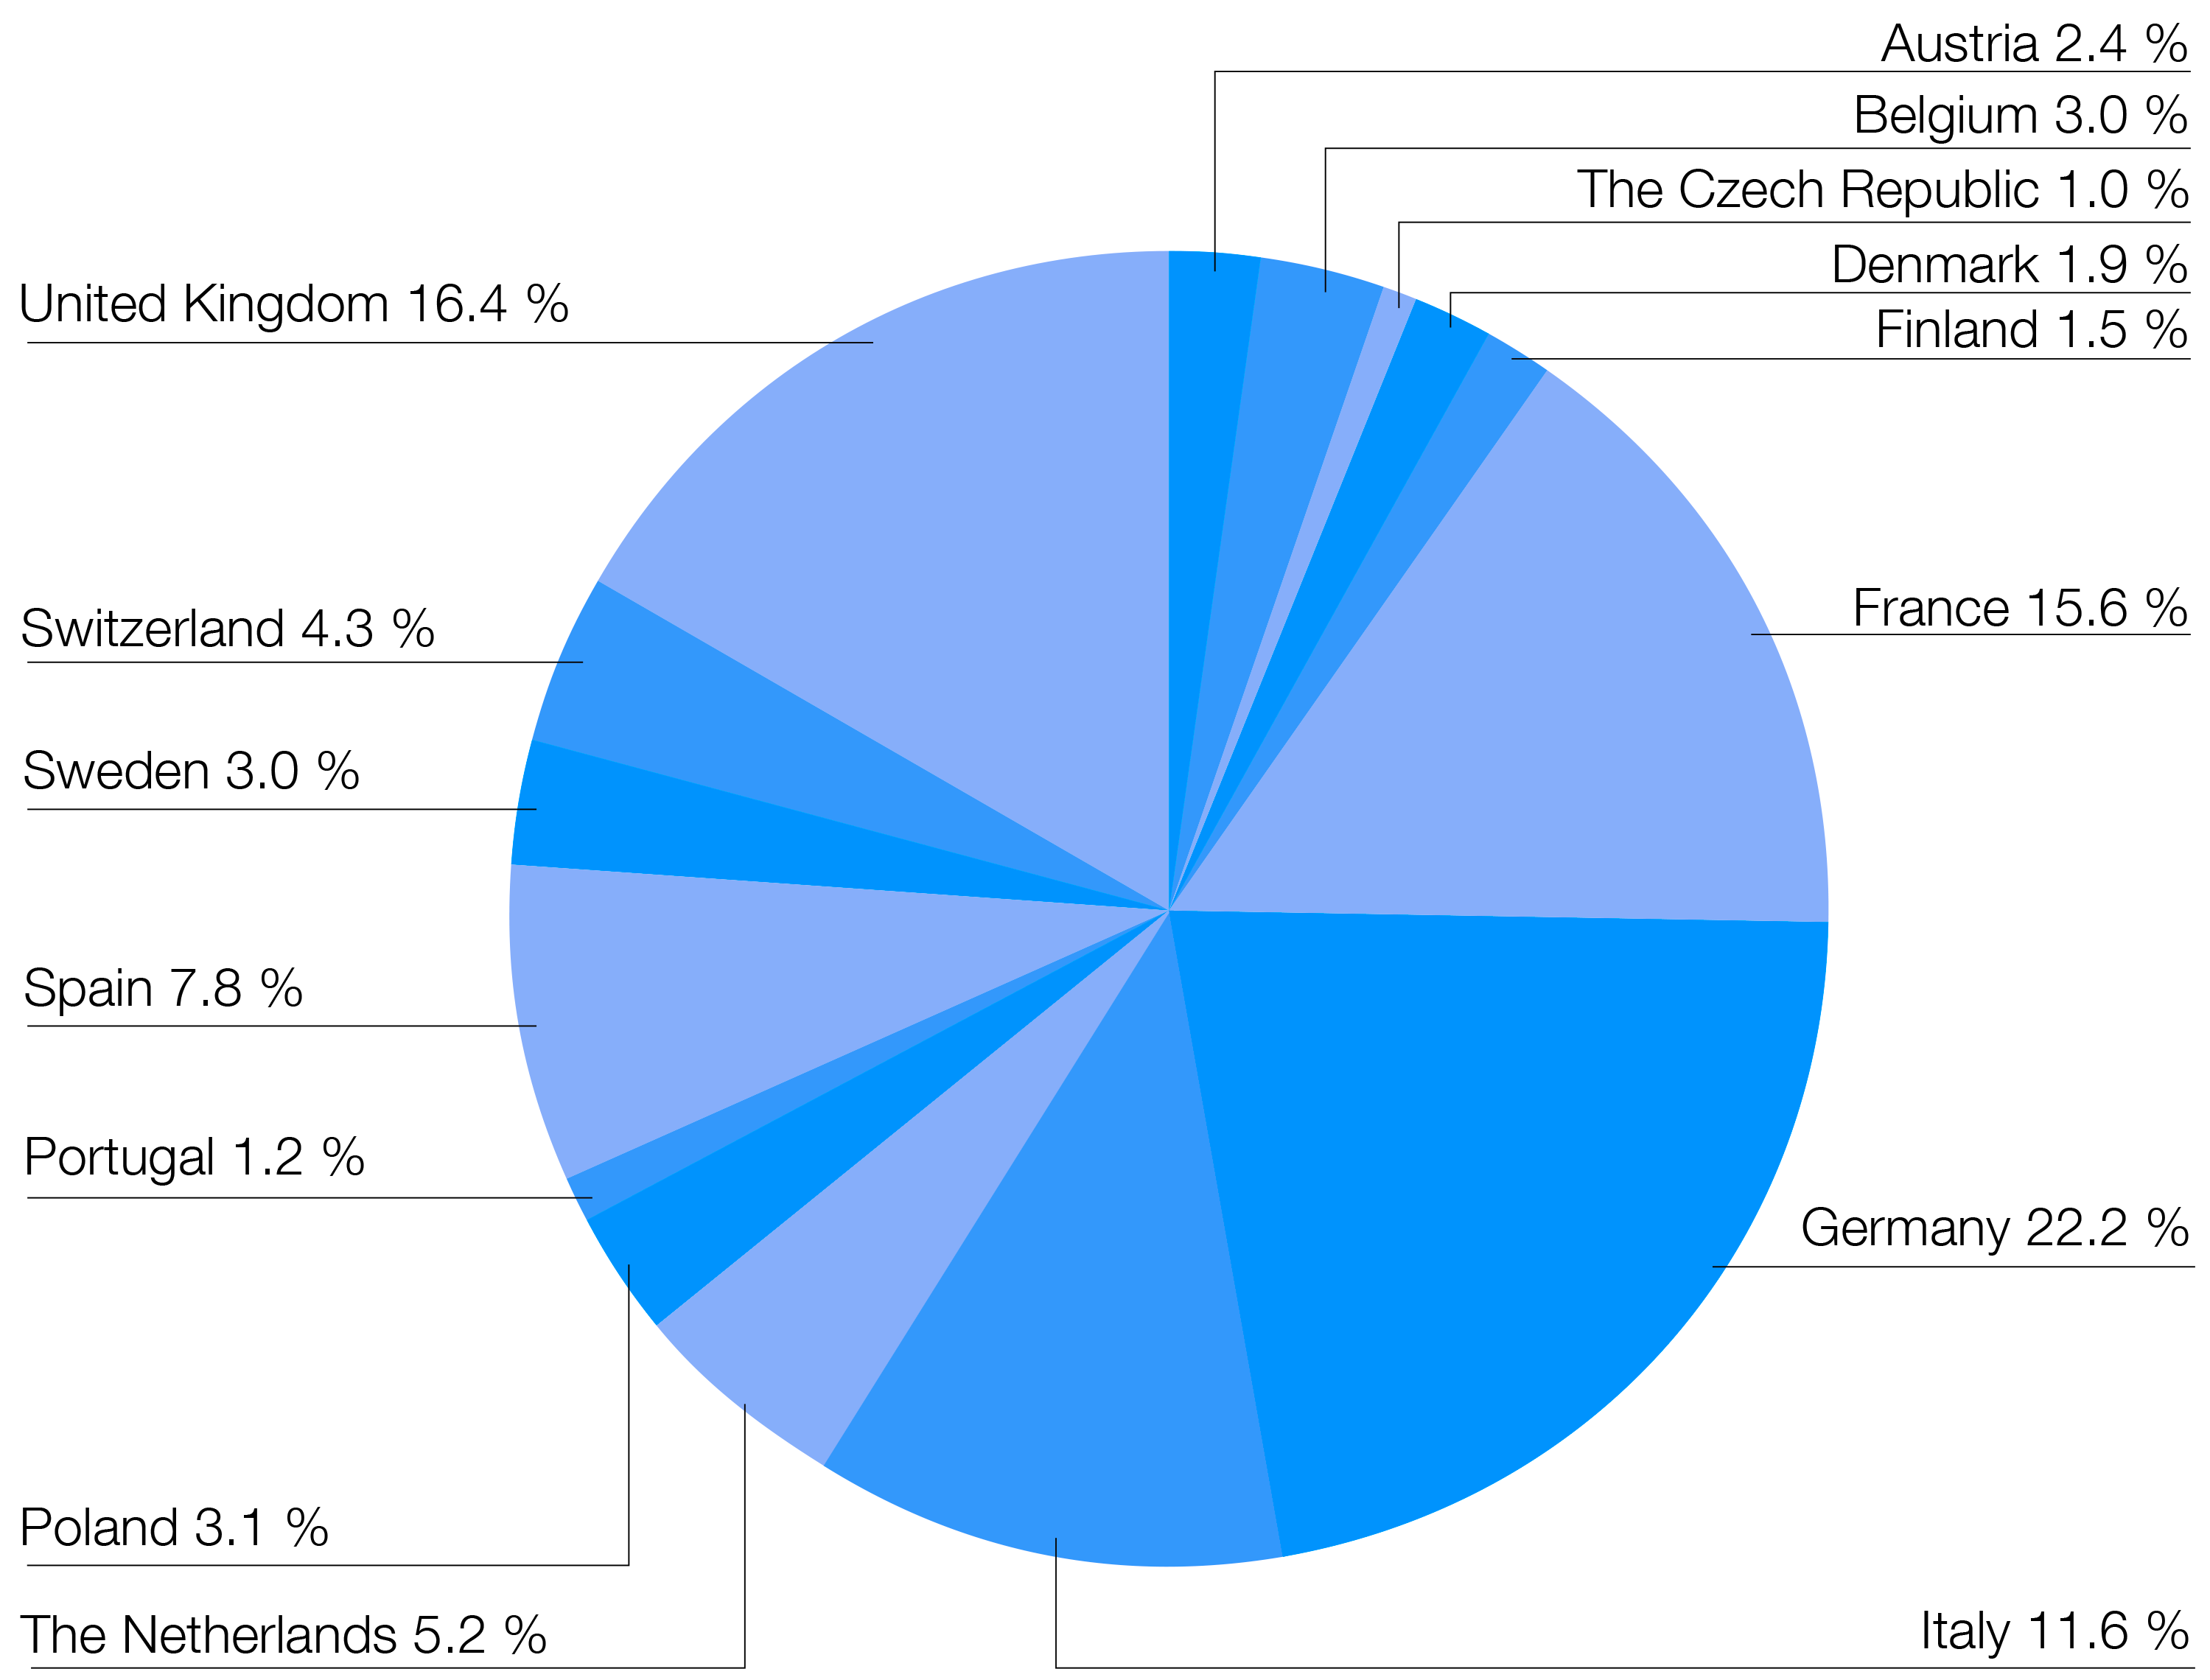

Amount of Member State contributions in 2017

This chart shows the amount of Member State contributions in 2017 (total = 162 million euros)

Credit: ESO